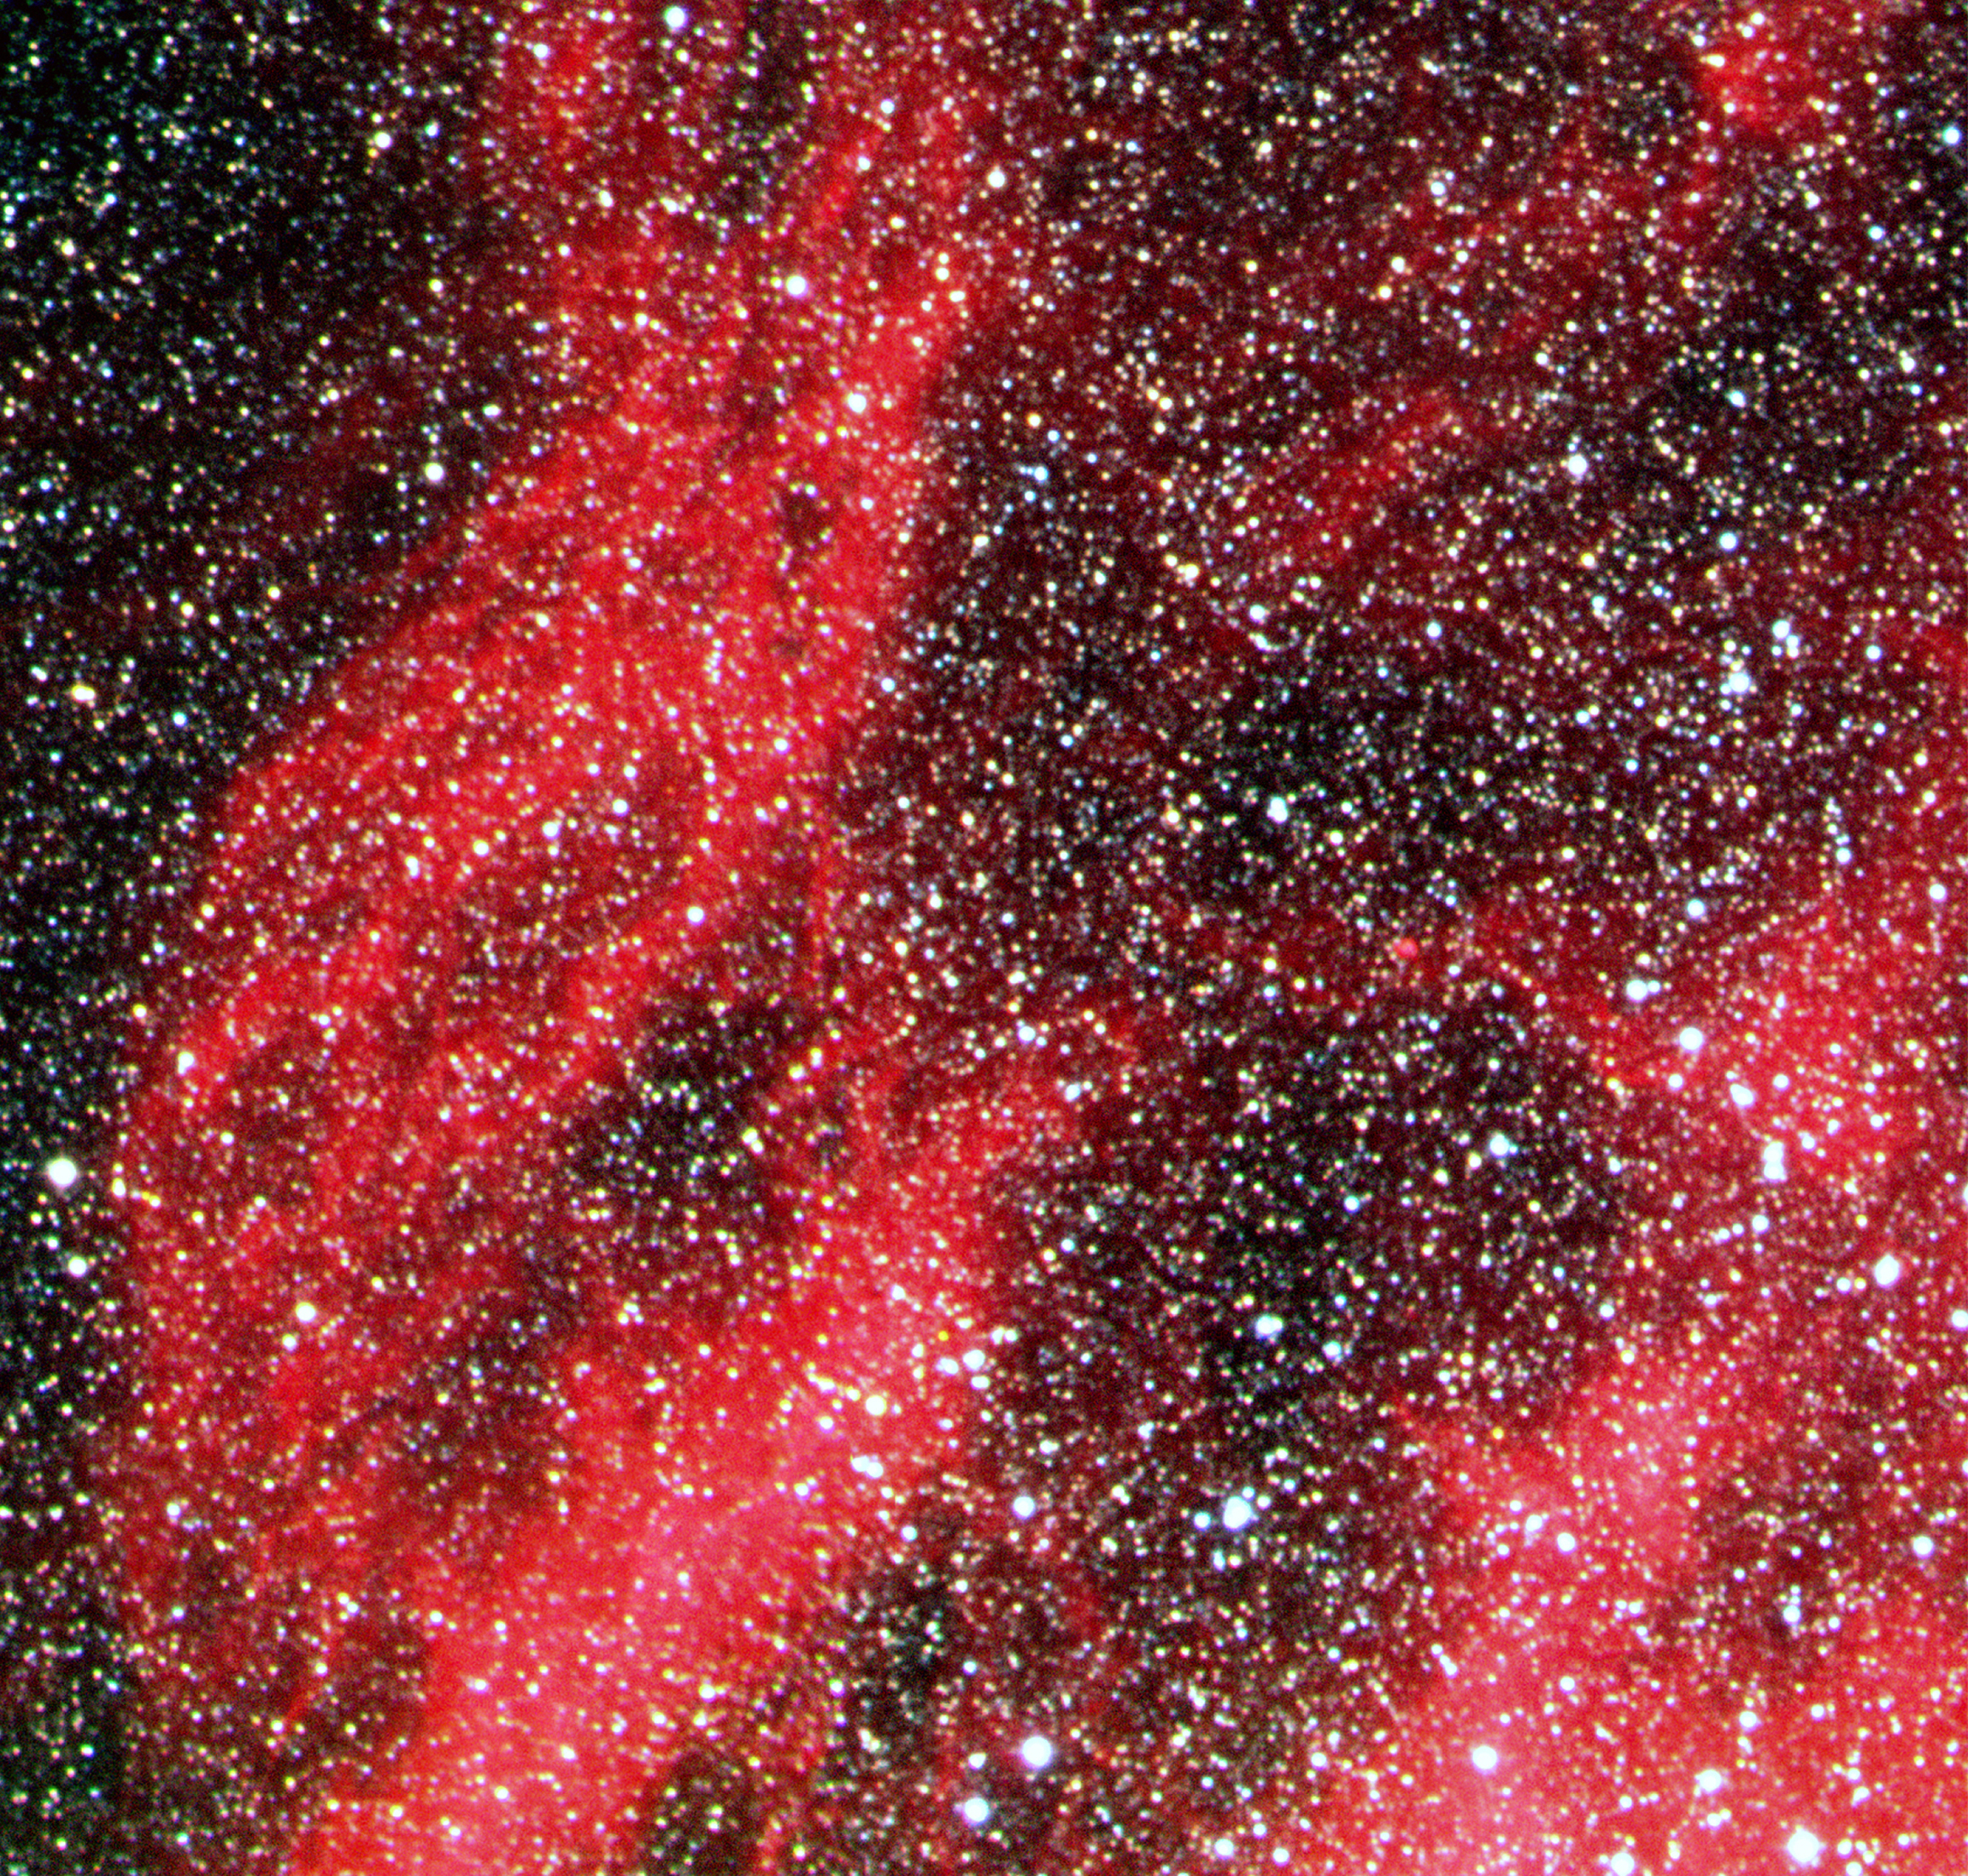

Detail of N119 in the Large Magellanic Cloud

This image shows N119 in detail. N119 is an "H II region" in the LMC. The most remarkable characteristic is its pronounced spiral shape that is reminiscent of a barred spiral galaxy. It is quite large, about 400 x 600 light-years, and it is situated at the northern side of the stellar bar of the Large Magellanic Cloud, near the centre of rotation of the neutral hydrogen in this galaxy. It is this bar that is responsible for the much higher star density in the lower half of the full-field photo.

Credit: ESO